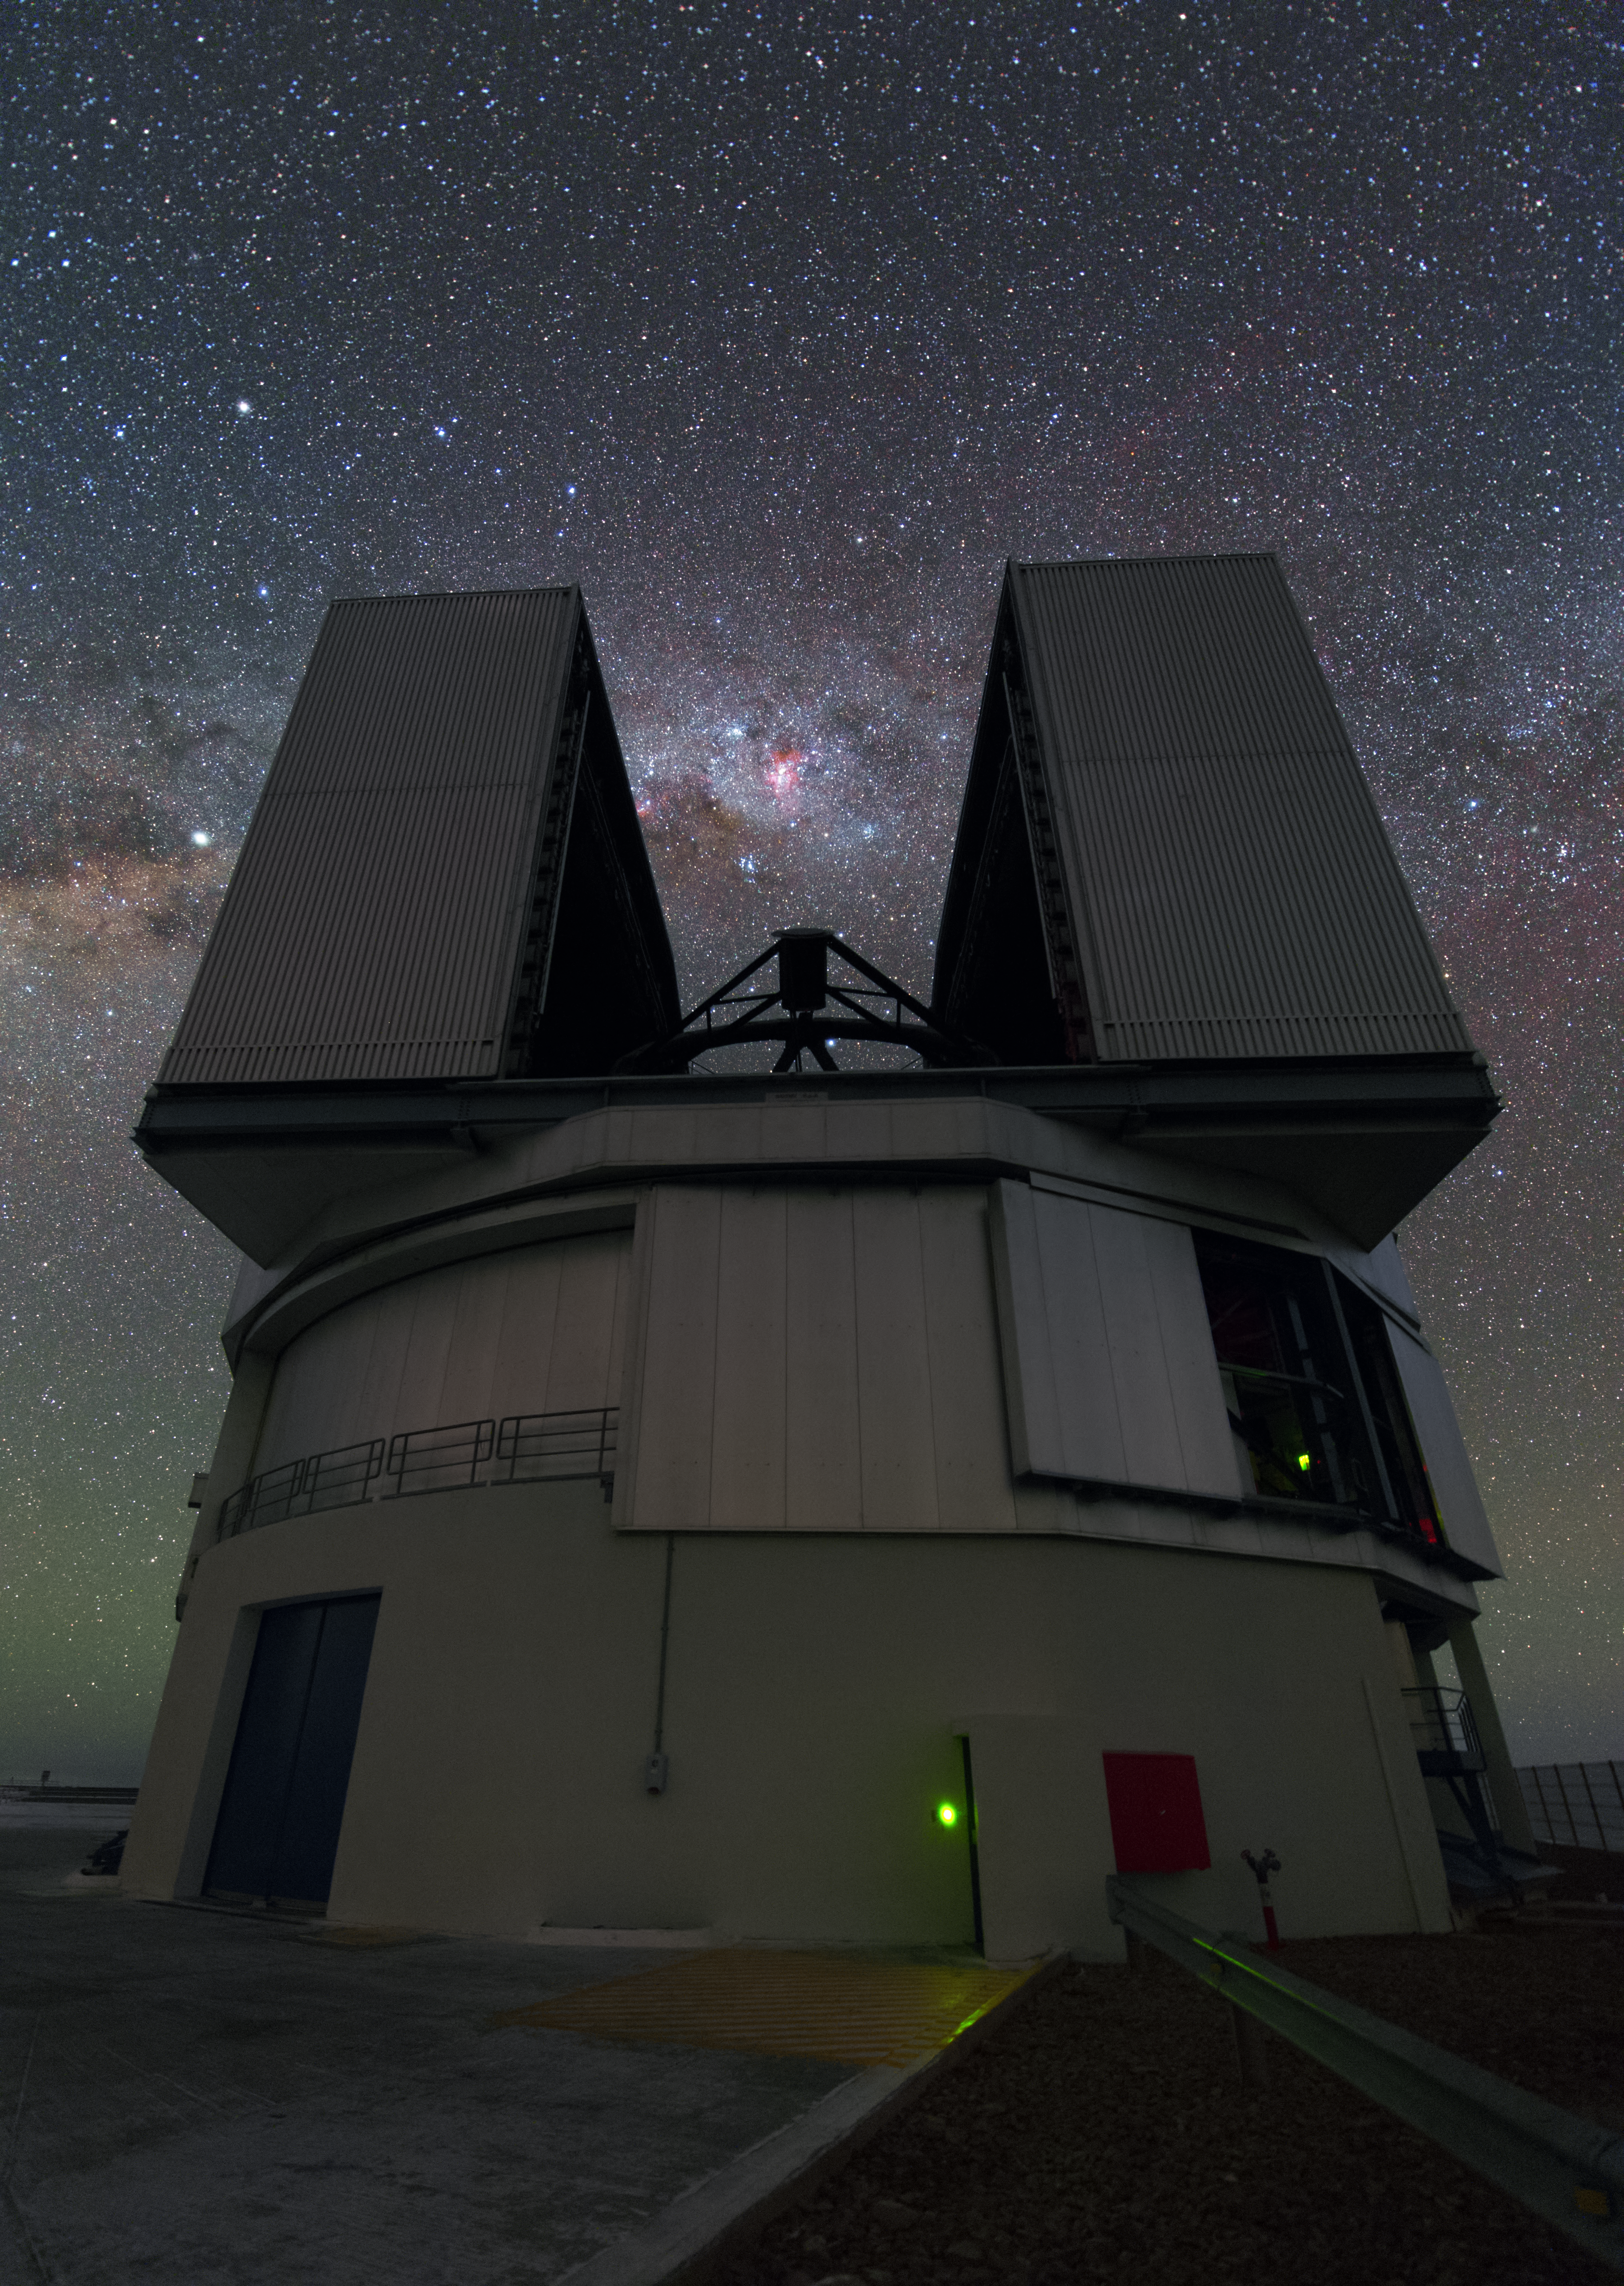

The most powerful telescope in the world

Each of the four Unit Telescopes of the VLT can either work alone or together as an interferometer with the other units. Even alone each of the Unit telescopes belongs to the most powerful telescopes in the world.

Credit: Y. Beletsky (LCO)/ESO